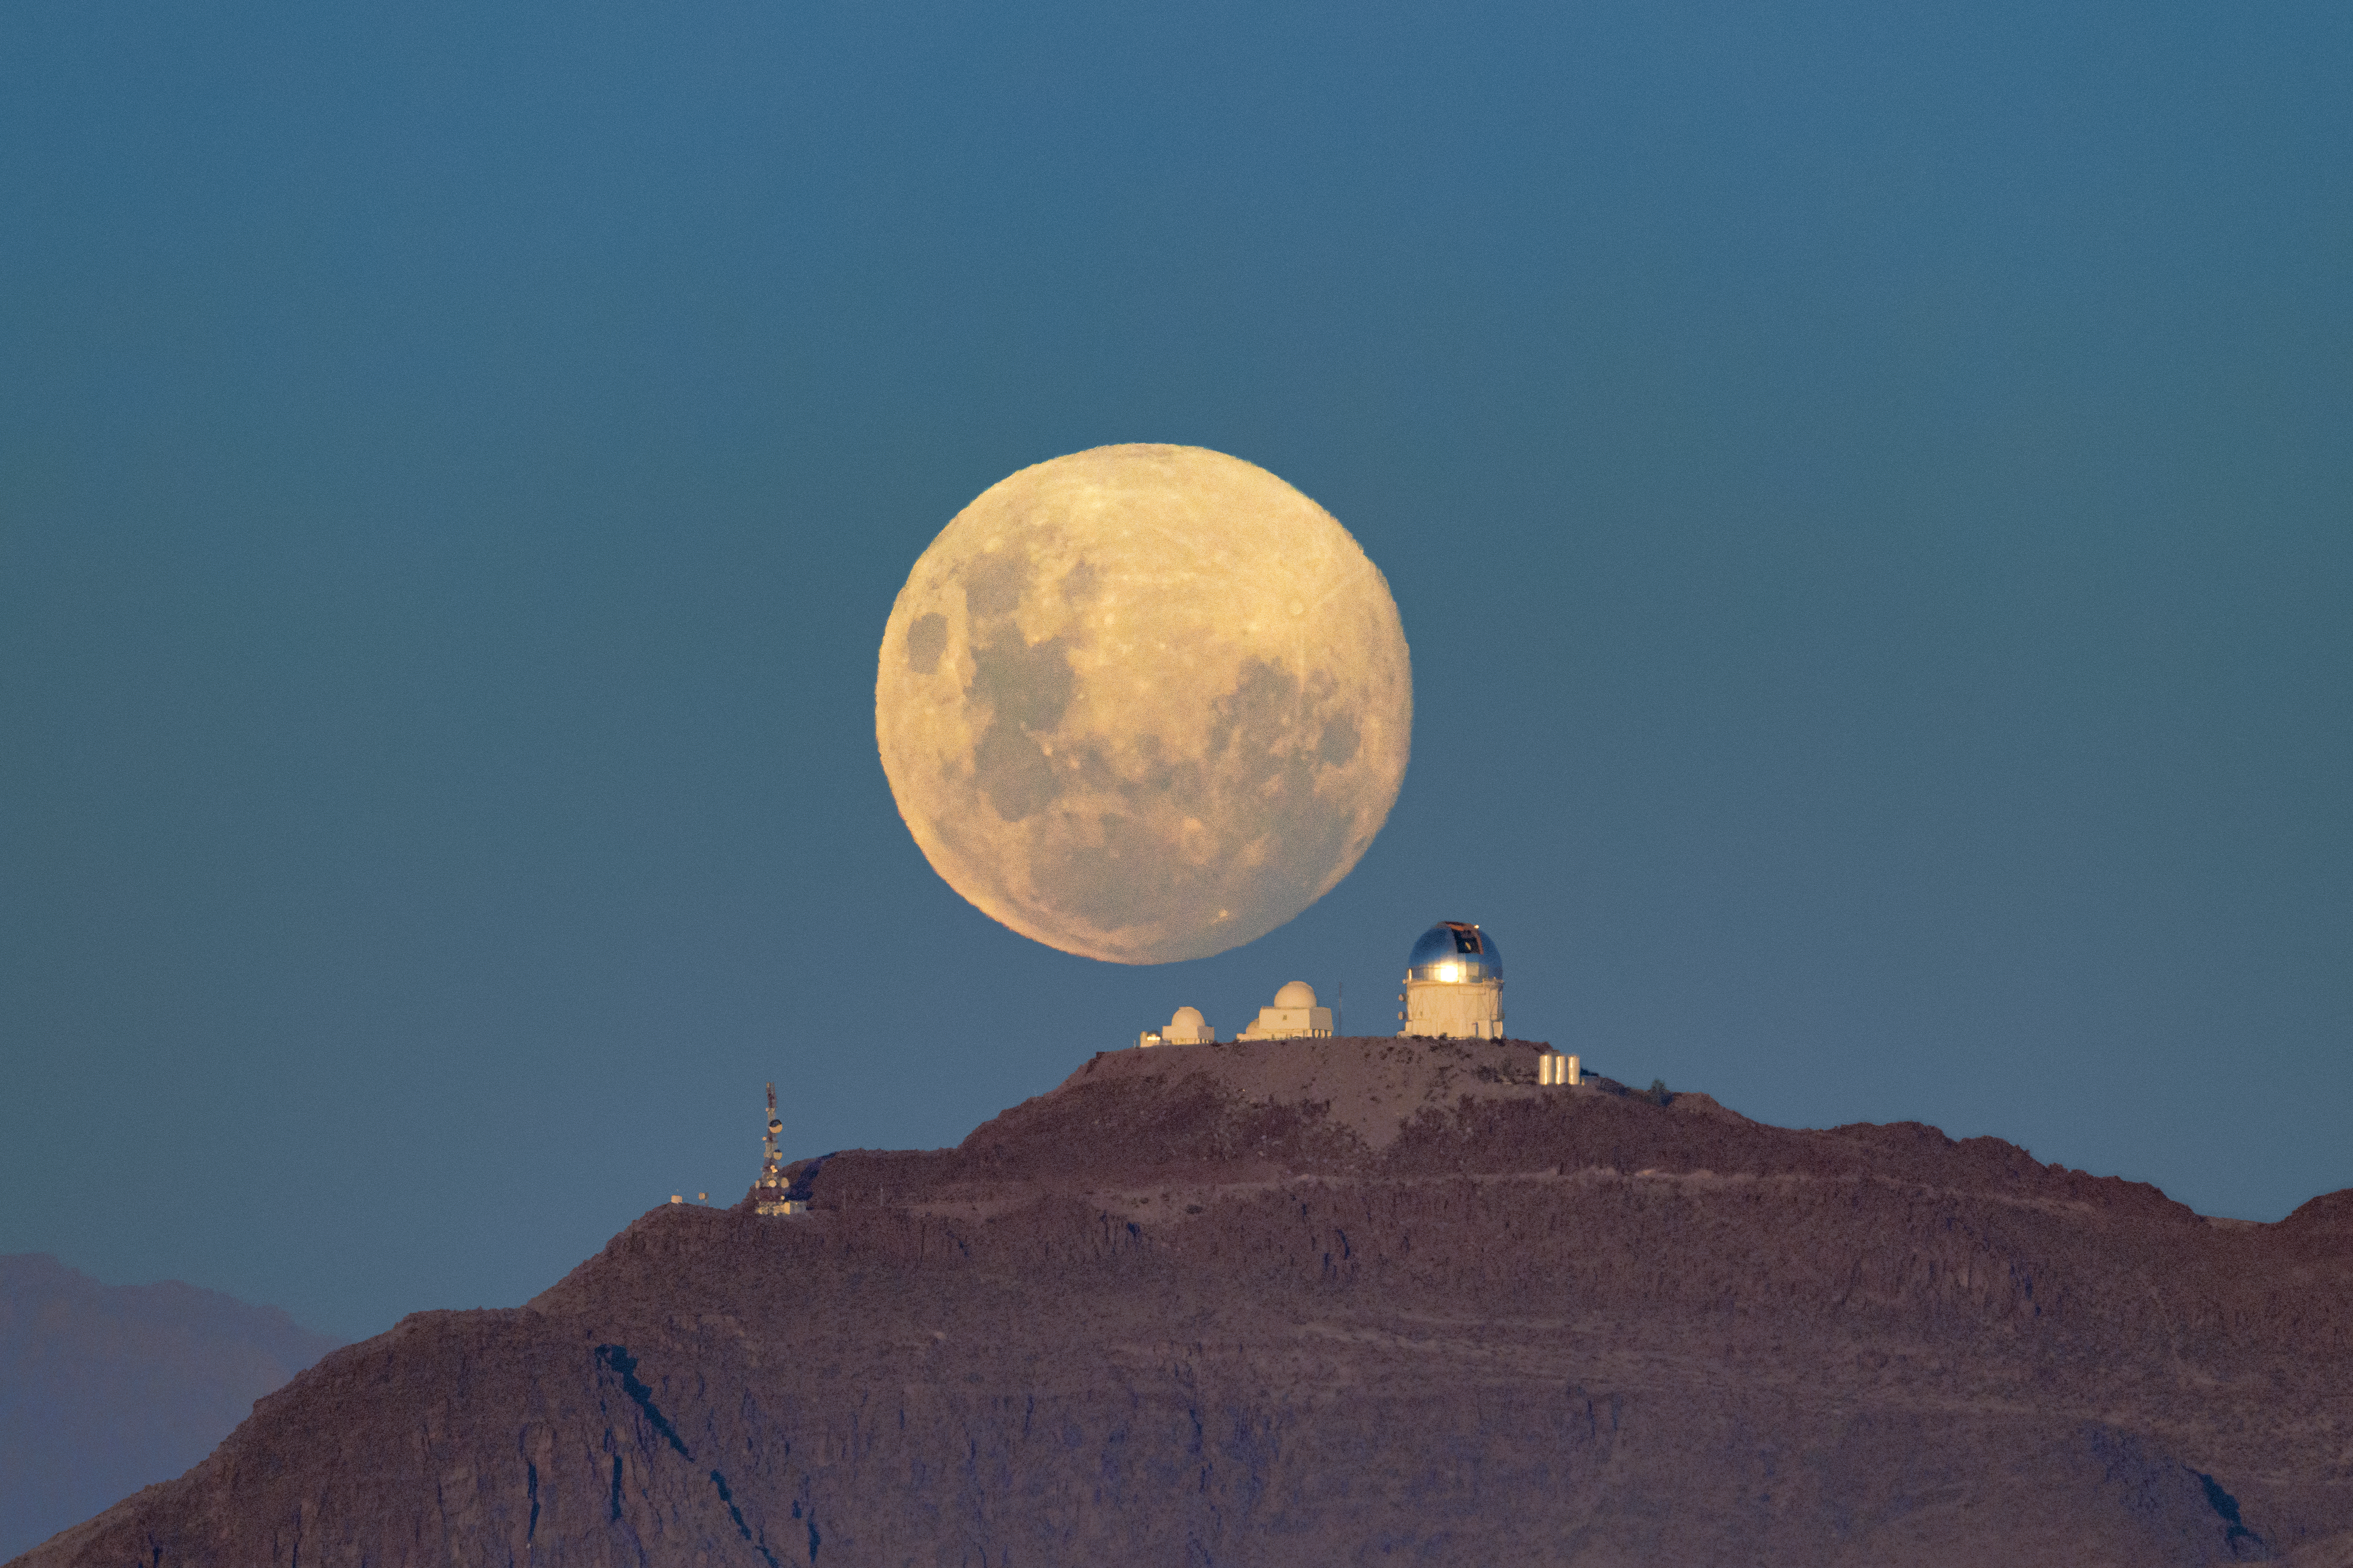

A Cerulean Moonrise over CTIO (B View)

Another night of observing begins at the U.S. National Science Foundation Cerro Tololo Inter-American Observatory (CTIO) in the Chilean Andes, a Program of NSF NOIRLab. The Moon appears massive as it rises above the SMARTS–GSU 0.9-meter Telescope on the left, the SMARTS–GSU 1.5-meter Telescope in the center, and the Víctor M. Blanco 4-meter Telescope on the right.

Another viewpoint of the Moon closer to the horizon was featured as an Image of the Week. This photo was taken by Hernán Stockebrand, a NOIRLab Audiovisual Ambassador.

Credit: CTIO/NOIRLab/NSF/AURA/H. Stockebrand